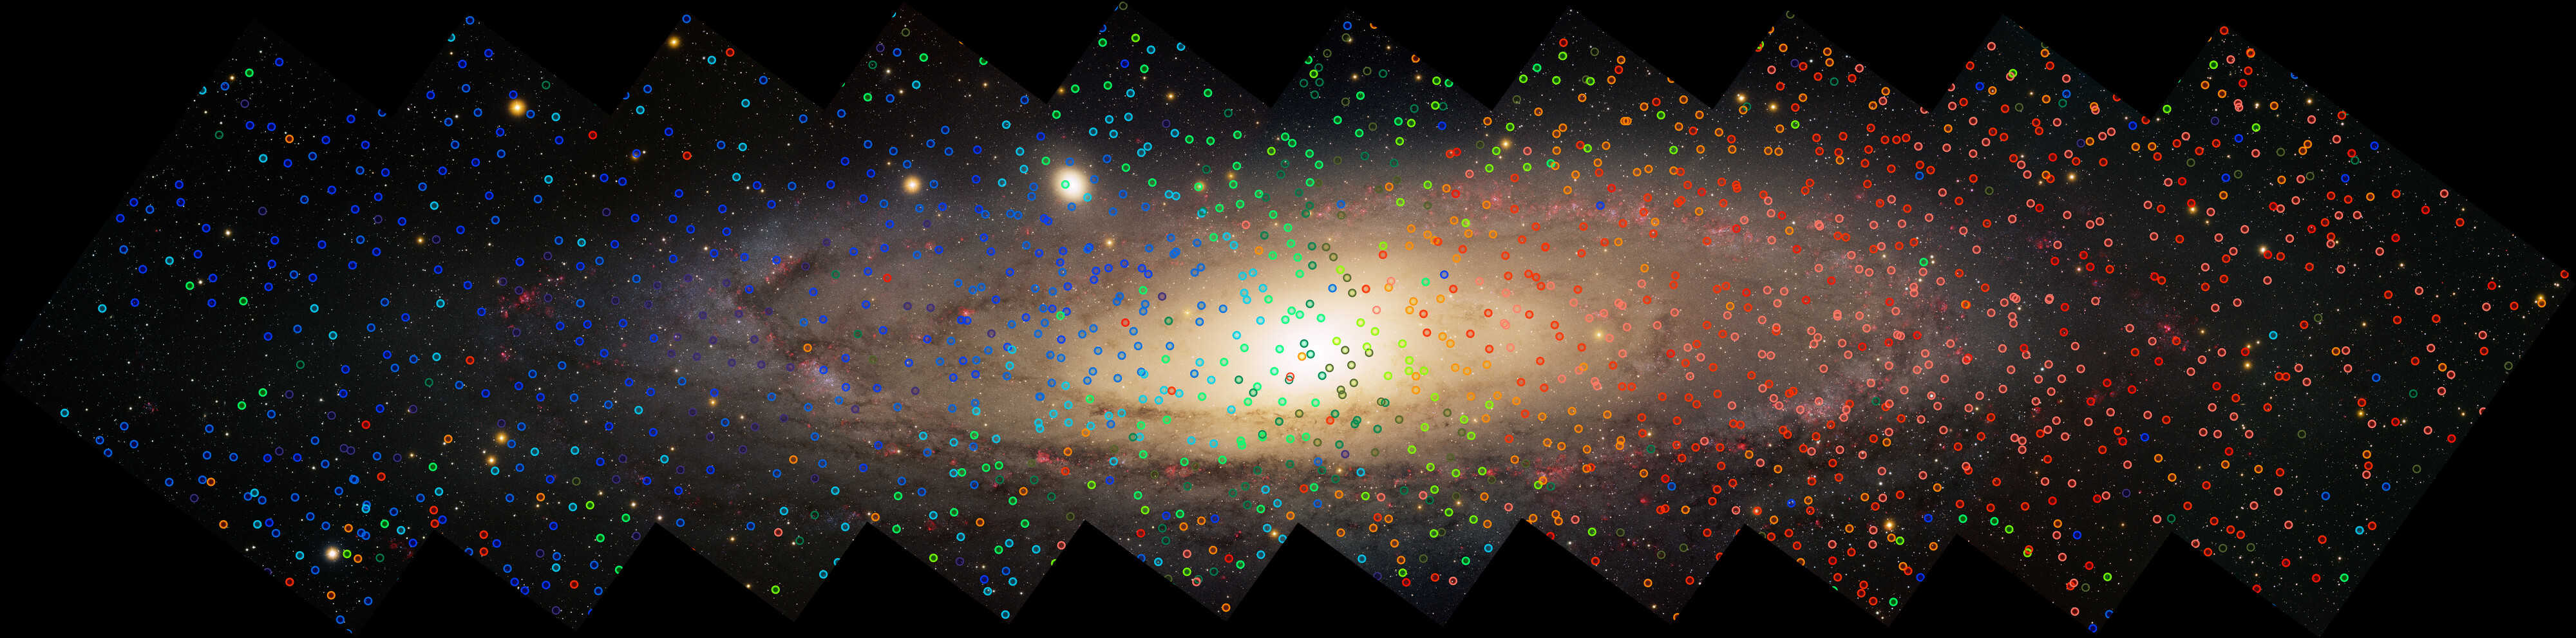

Excerpt of the DESI measurements of the Andromeda Galaxy

A team of researchers led by astronomers at NSF NOIRLab has uncovered striking new evidence for a mass migration of stars into the Andromeda Galaxy. Intricate patterns in the motions of stars reveal an immigration history very similar to that of the Milky Way. The new results were obtained with the DOE’s Dark Energy Spectroscopic Instrument on the Nicholas U. Mayall 4-meter Telescope at Kitt Peak National Observatory, a Program of NSF NOIRLab.

Credit: KPNO/NOIRLab/AURA/NSF/Local Group Survey Team/T.A. Rector (University of Alaska Anchorage)/D. de Martin/M. Zamani